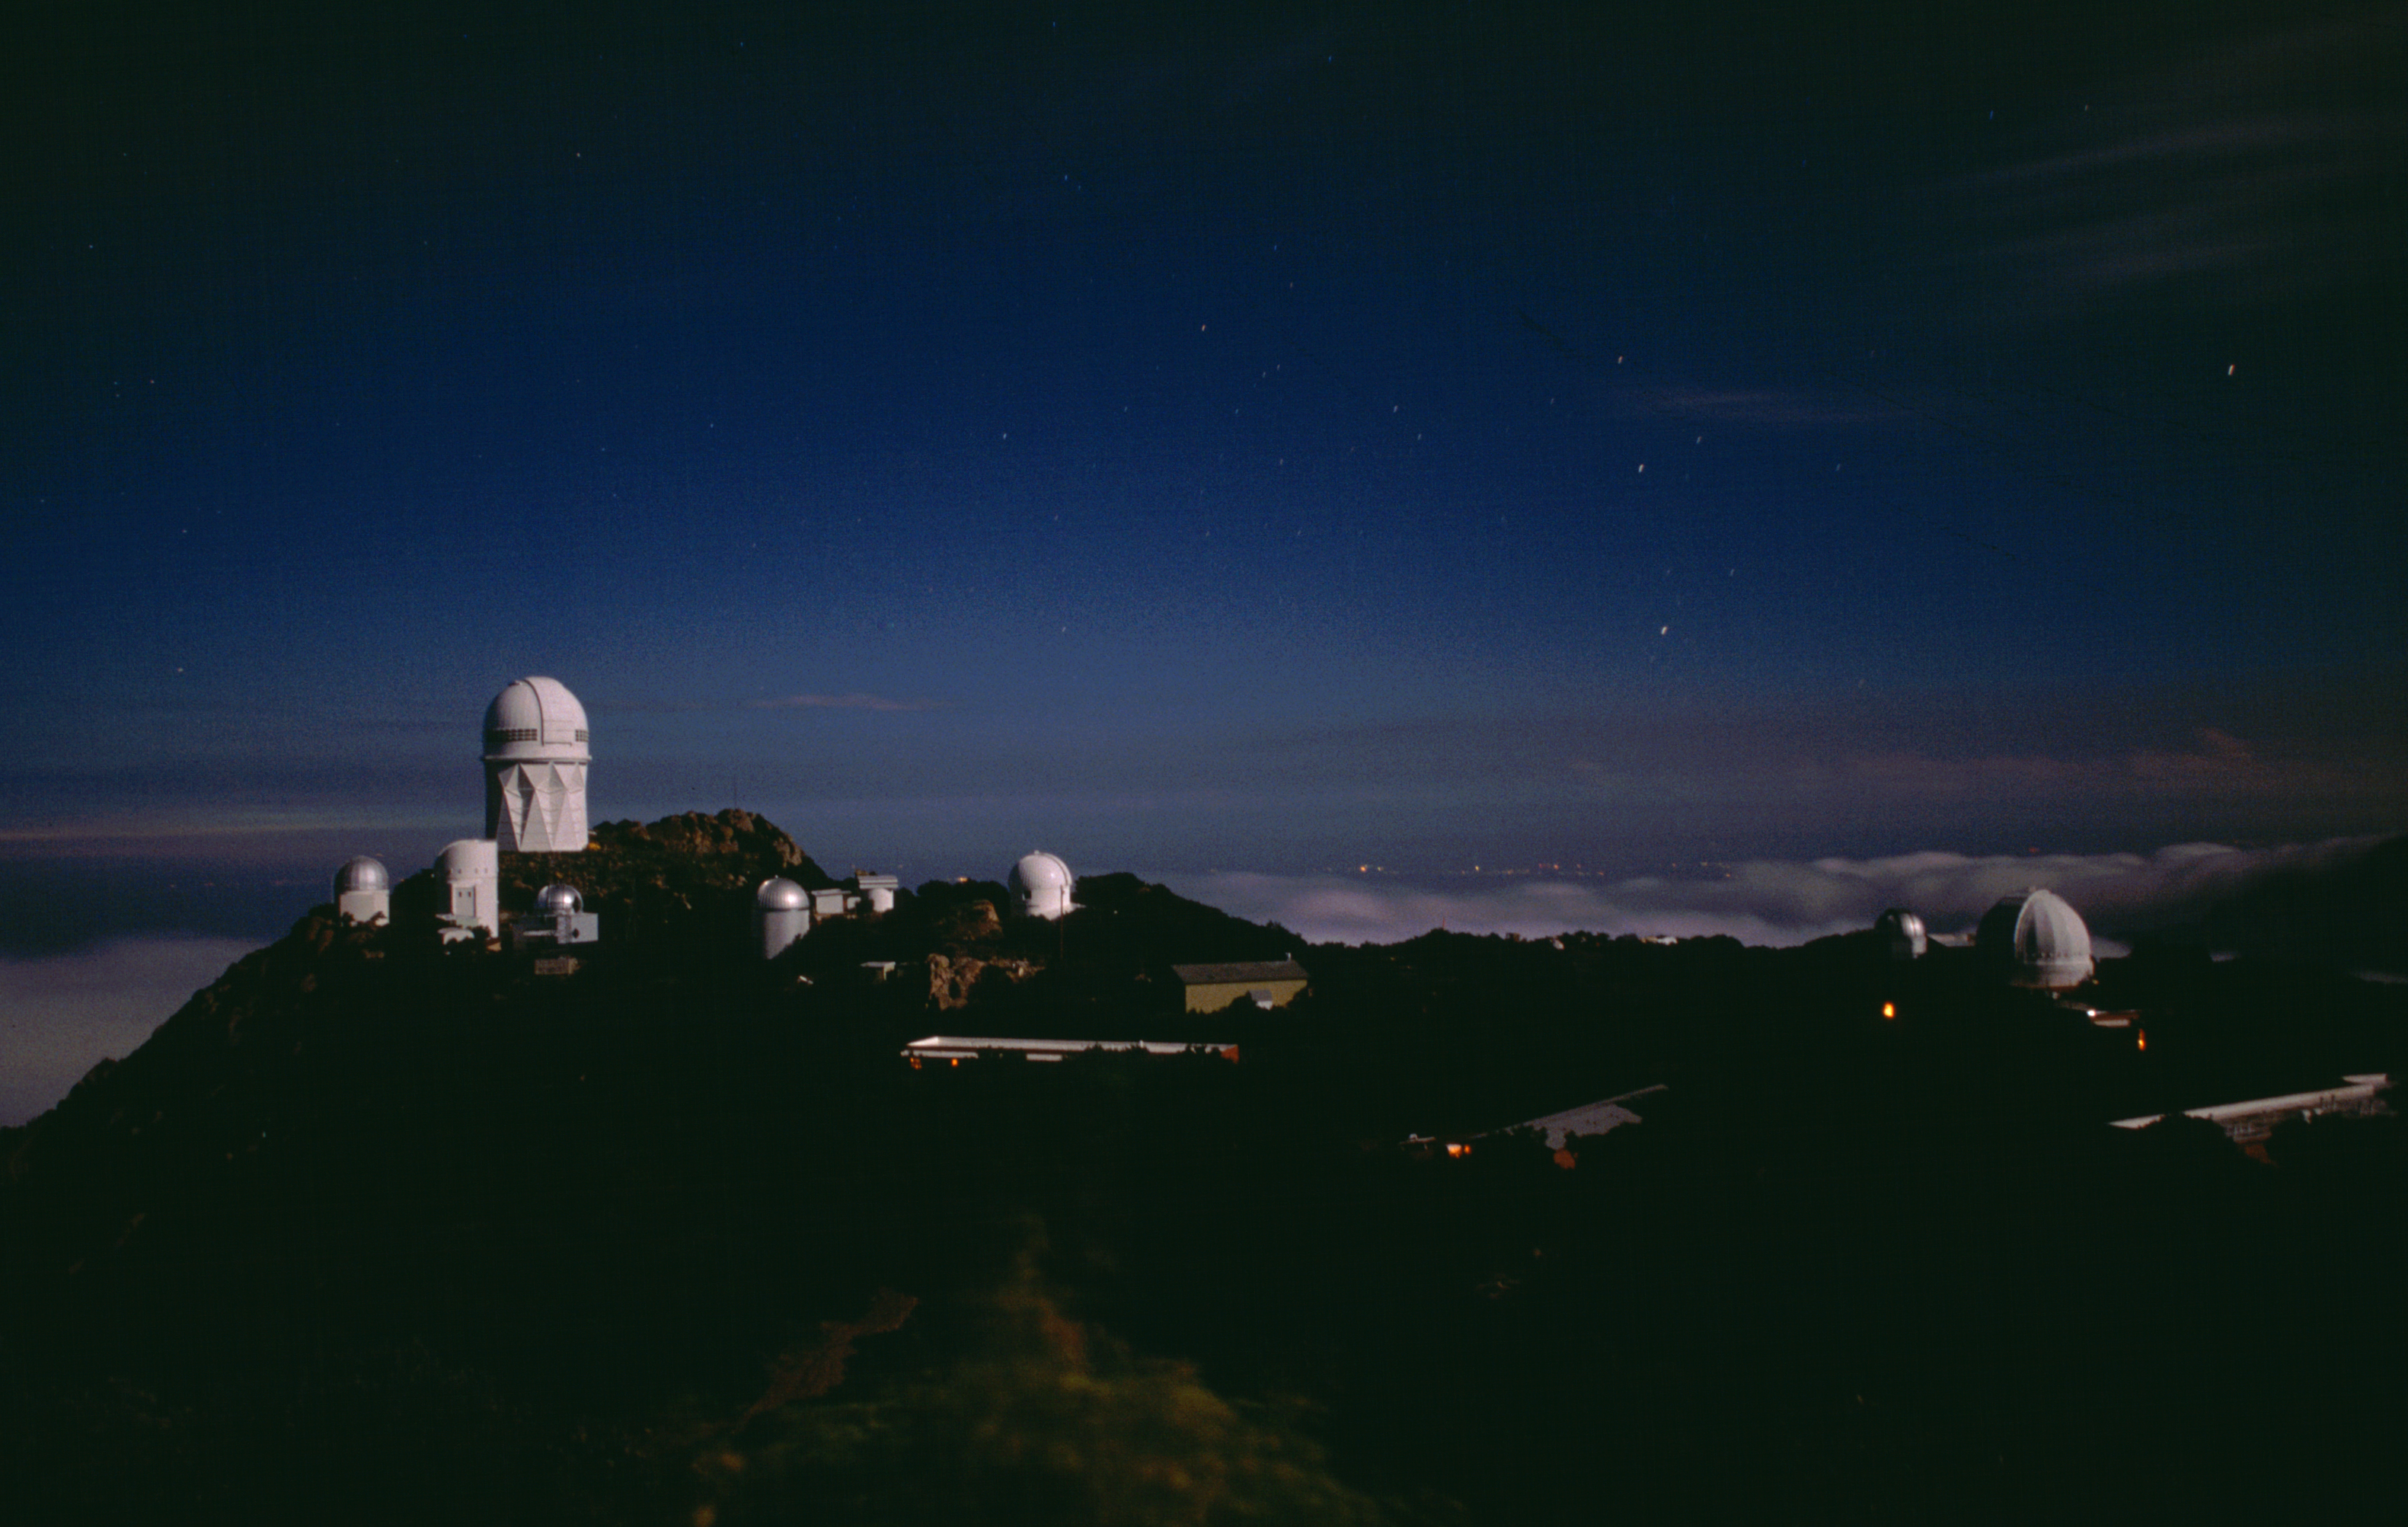

KPNO at night

Kitt Peak mountain top looking north. Small star trails are visible. Also visible are the Mayall 4-meter, the Steward Observatory's 90-inch and both SpaceWatch telescopes, the SARA 0.9-meter, the Burrell Schmidt, the Visitor Center's 0.4-meter, and the 1.3-meter. Compare this with an older, similar view.

Credit: NOIRLab/NSF/AURA